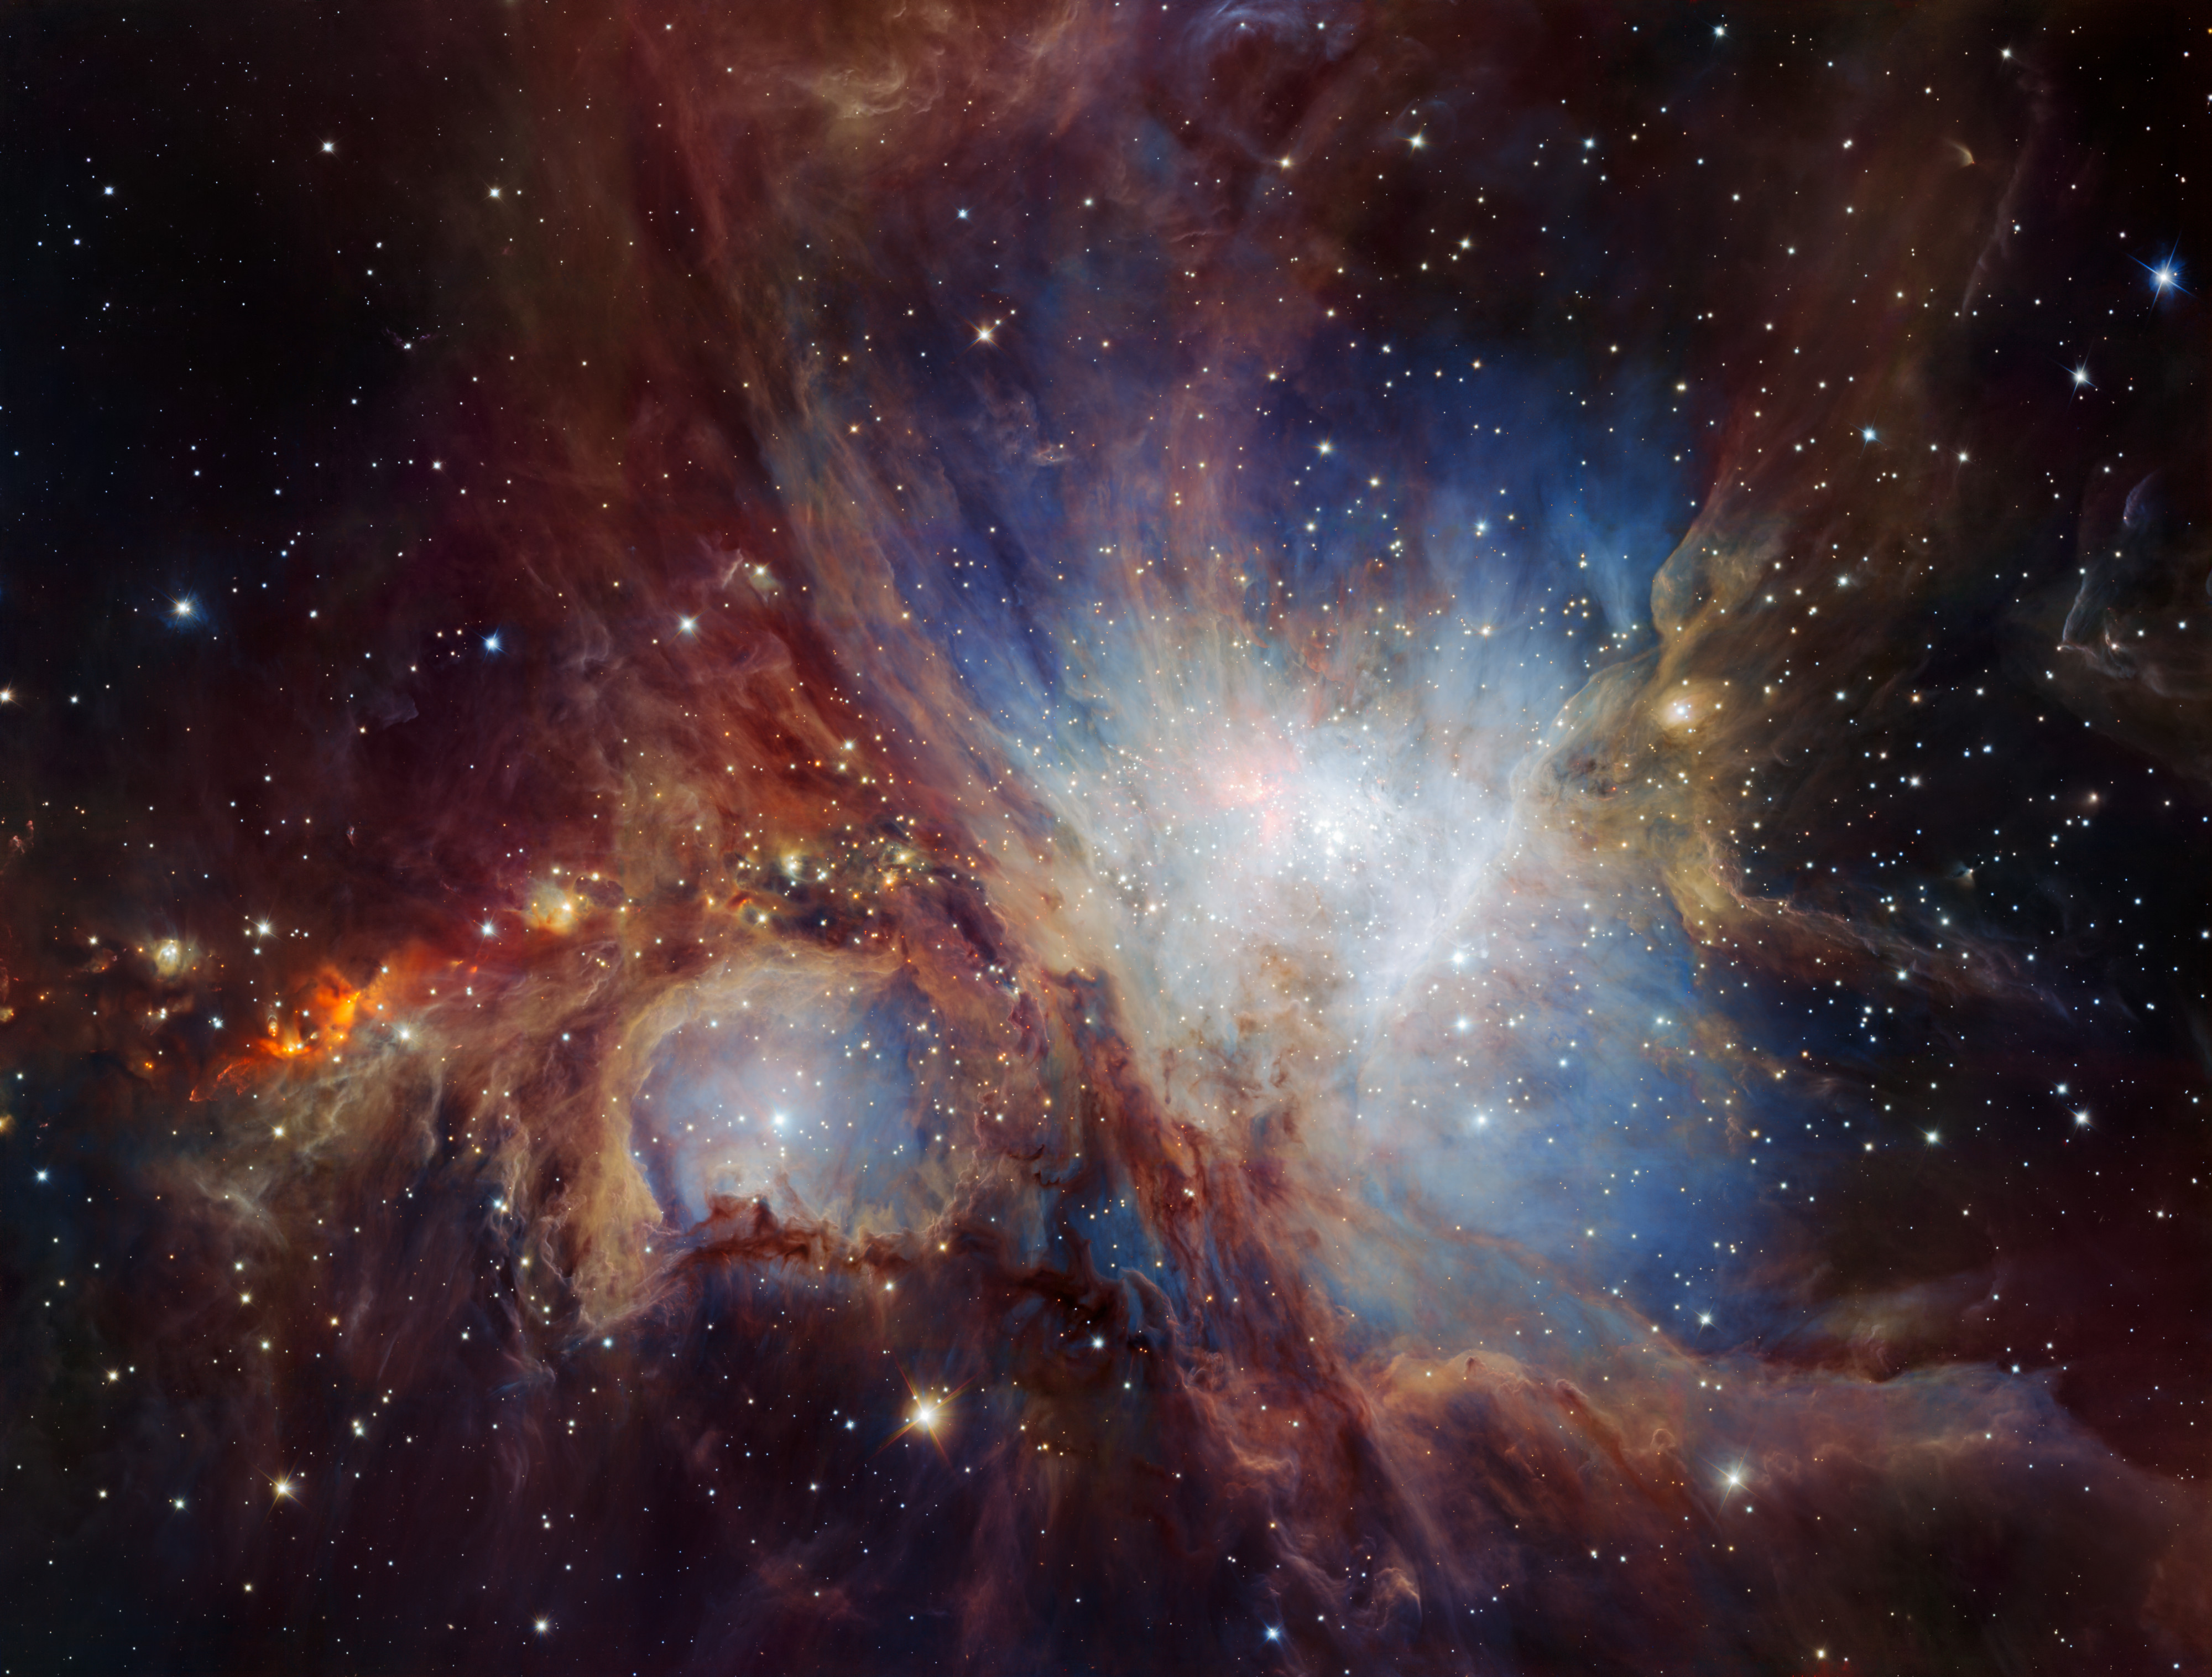

A deep infrared view of the Orion Nebula from HAWK-I

This spectacular image of the Orion Nebula star-formation region was obtained from multiple exposures using the HAWK-I infrared camera on ESO’s Very Large Telescope in Chile. This is the deepest view ever of this region and reveals more very faint planetary-mass objects than expected.

Credit: ESO/H. Drass et al.